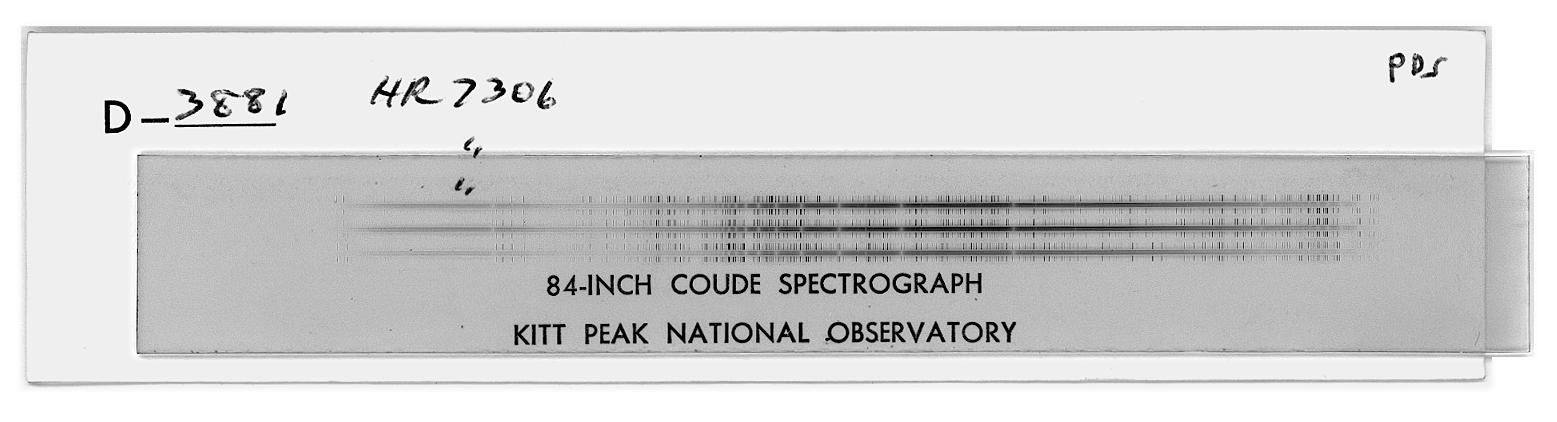

84" Coude spectrum of HR7306

Helmut Abt took test exposures of star HR7306 in September 1973 in order to assess the efficiency of the newly completed coude feed telescope relative to its `host', the 84-inch (now 2.1-meter) telescope. This unique combination of a dedicated telescope and a high-dispersion spectrograph has produced many scientific insights (and even papers) over nearly three decades. See the article in the NOAO March 2001 newsletter (PDF format only).

Credit: Helmut Abt/NOIRLab/NSF/AURA/